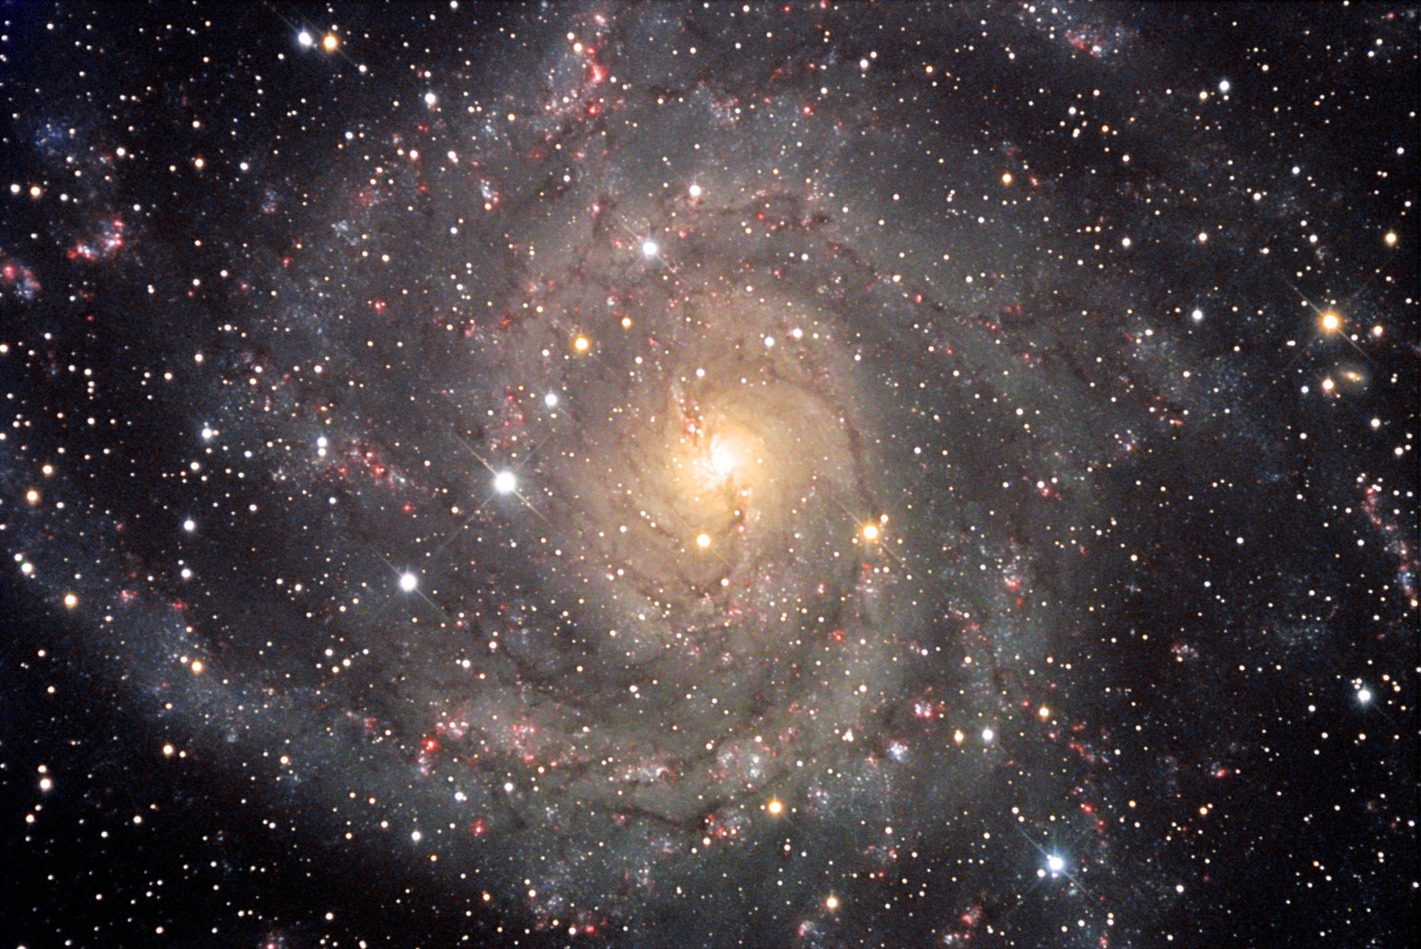

IC 342

IC 342 is a nearby (14 million light years) spiral galaxy whose light is attenuated by the intervening gas and dust of our own Milky Way. It is for this reason that the galaxy is not as well known as others in the Messier catalogue. A deep exposure of this galaxy reveals it has graceful spiral arms with a myriad of star clusters and nebulae. It is often suggested that this galaxy is one of the best examples of a nearby spiral galaxy that closely resembles our own galactic home. The galaxy extends well beyond this field of view. IC342 is a member of a small group of galaxies called the Maffei group. This group is the closest group of galaxies outside of our "Local Group." Amatuer astronomer, Chris Schur, identified the galaxy on the right side of the field to be IRAS 03443+6754. This is the only catalogue the galaxy appears in. The IRAS database was compiled from infra-red observations by a satellite of the same name.

This image was taken as part of Advanced Observing Program (AOP) program at Kitt Peak Visitor Center during 2014.

Credit: KPNO/NOIRLab/NSF/AURA/Ken and Emilie Siarkiewicz/Adam Block